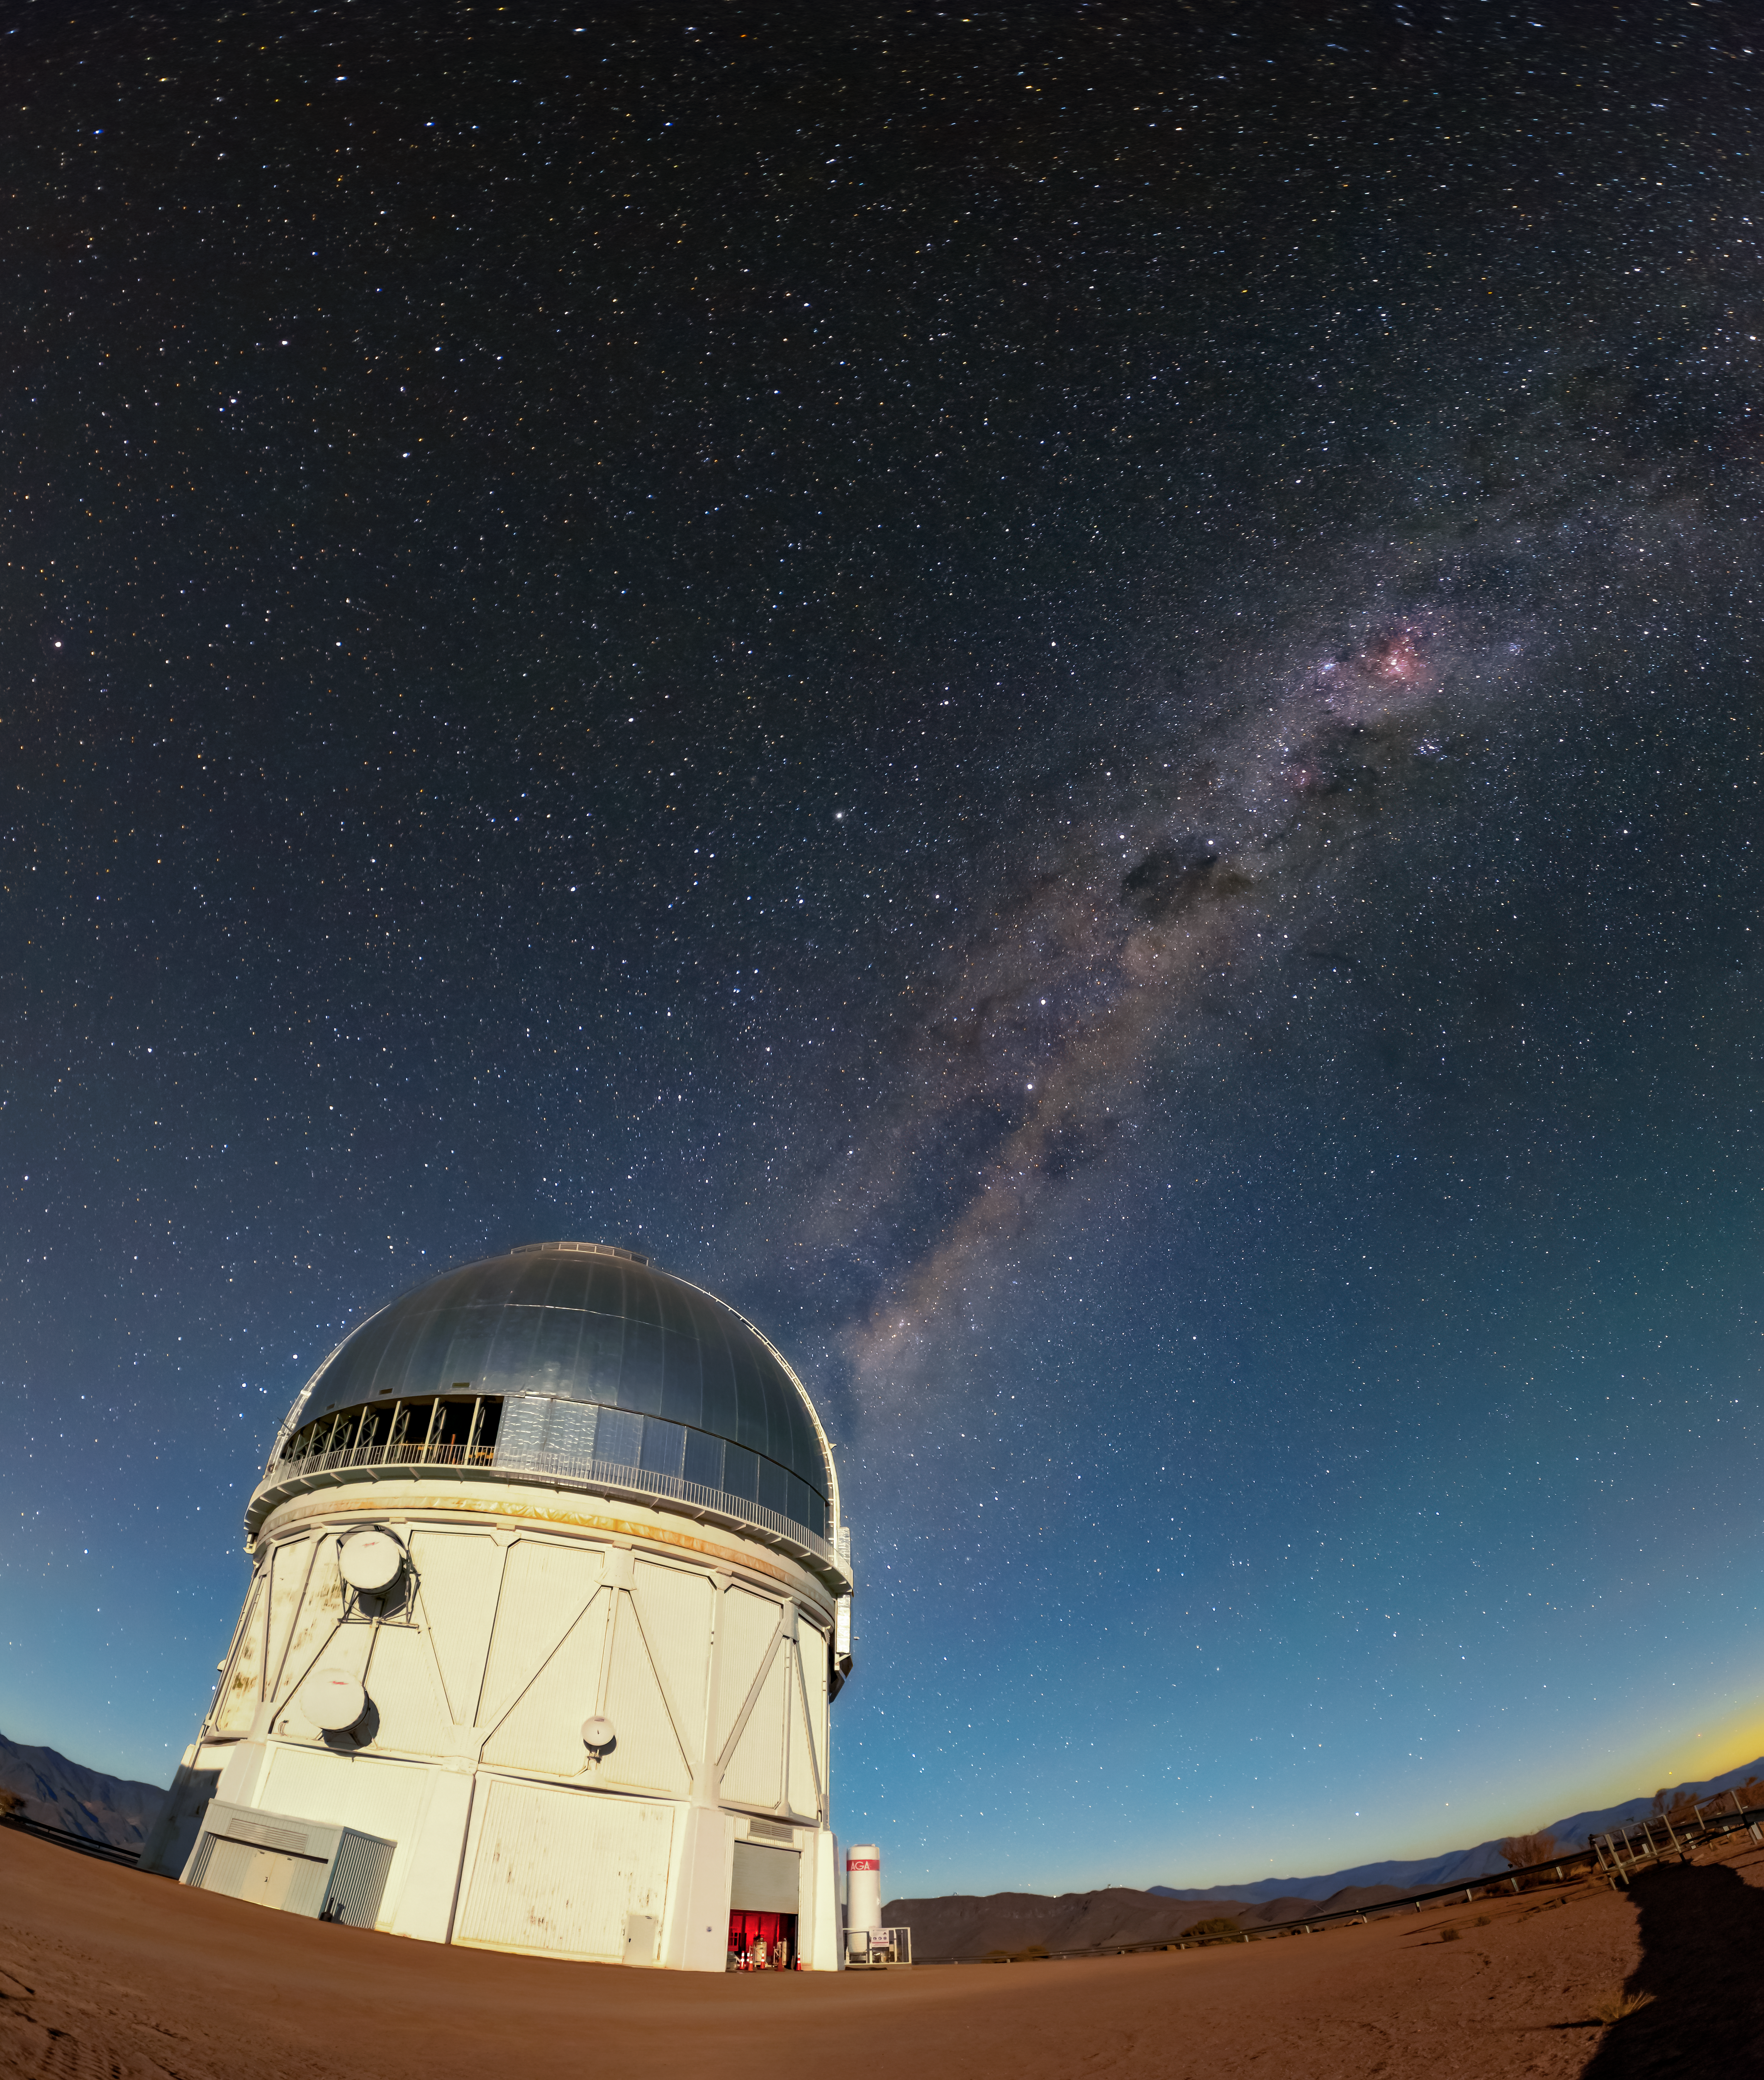

Milky Way Above Blanco Telescope at CTIO

The Milky Way galaxy shining above the Víctor M. Blanco 4-meter Telescope at CTIO.

Credit: CTIO/NOIRLab/NSF/AURA/D. Munizaga